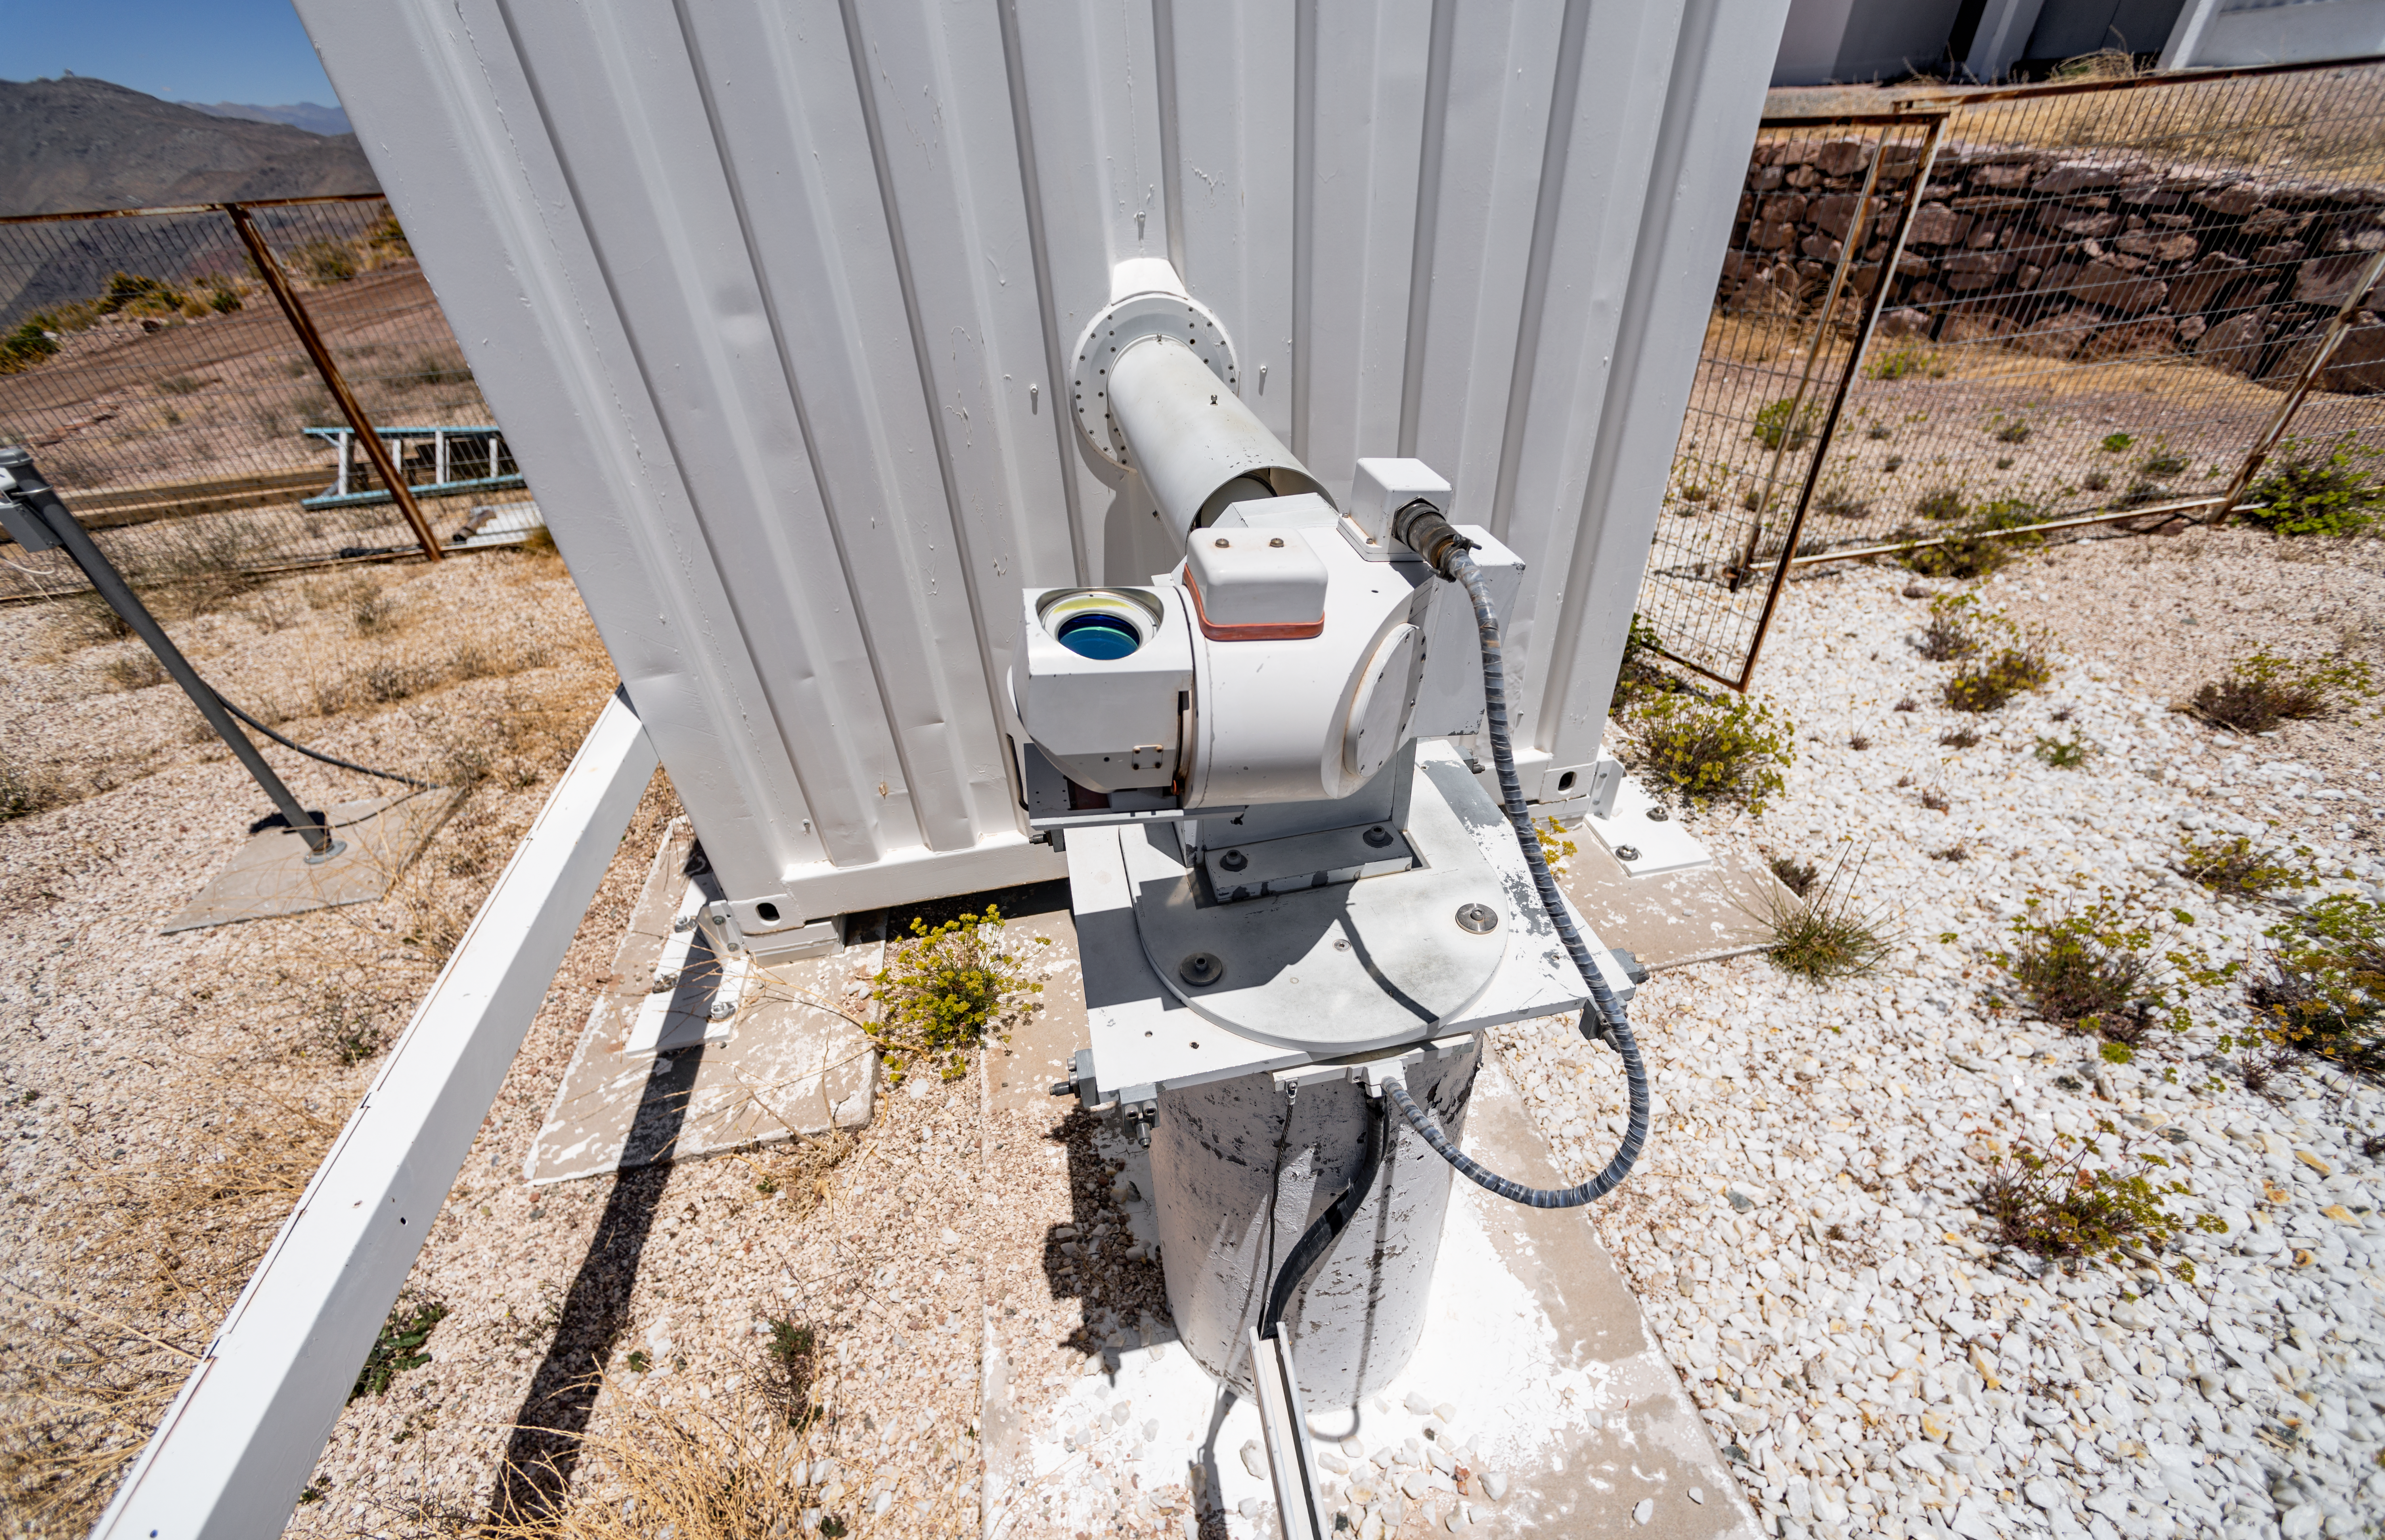

CTIO GONG

CTIO GONG at Cerro Tololo Inter-American Observatory in Chile.

Credit: CTIO/NOIRLab/NSF/AURA